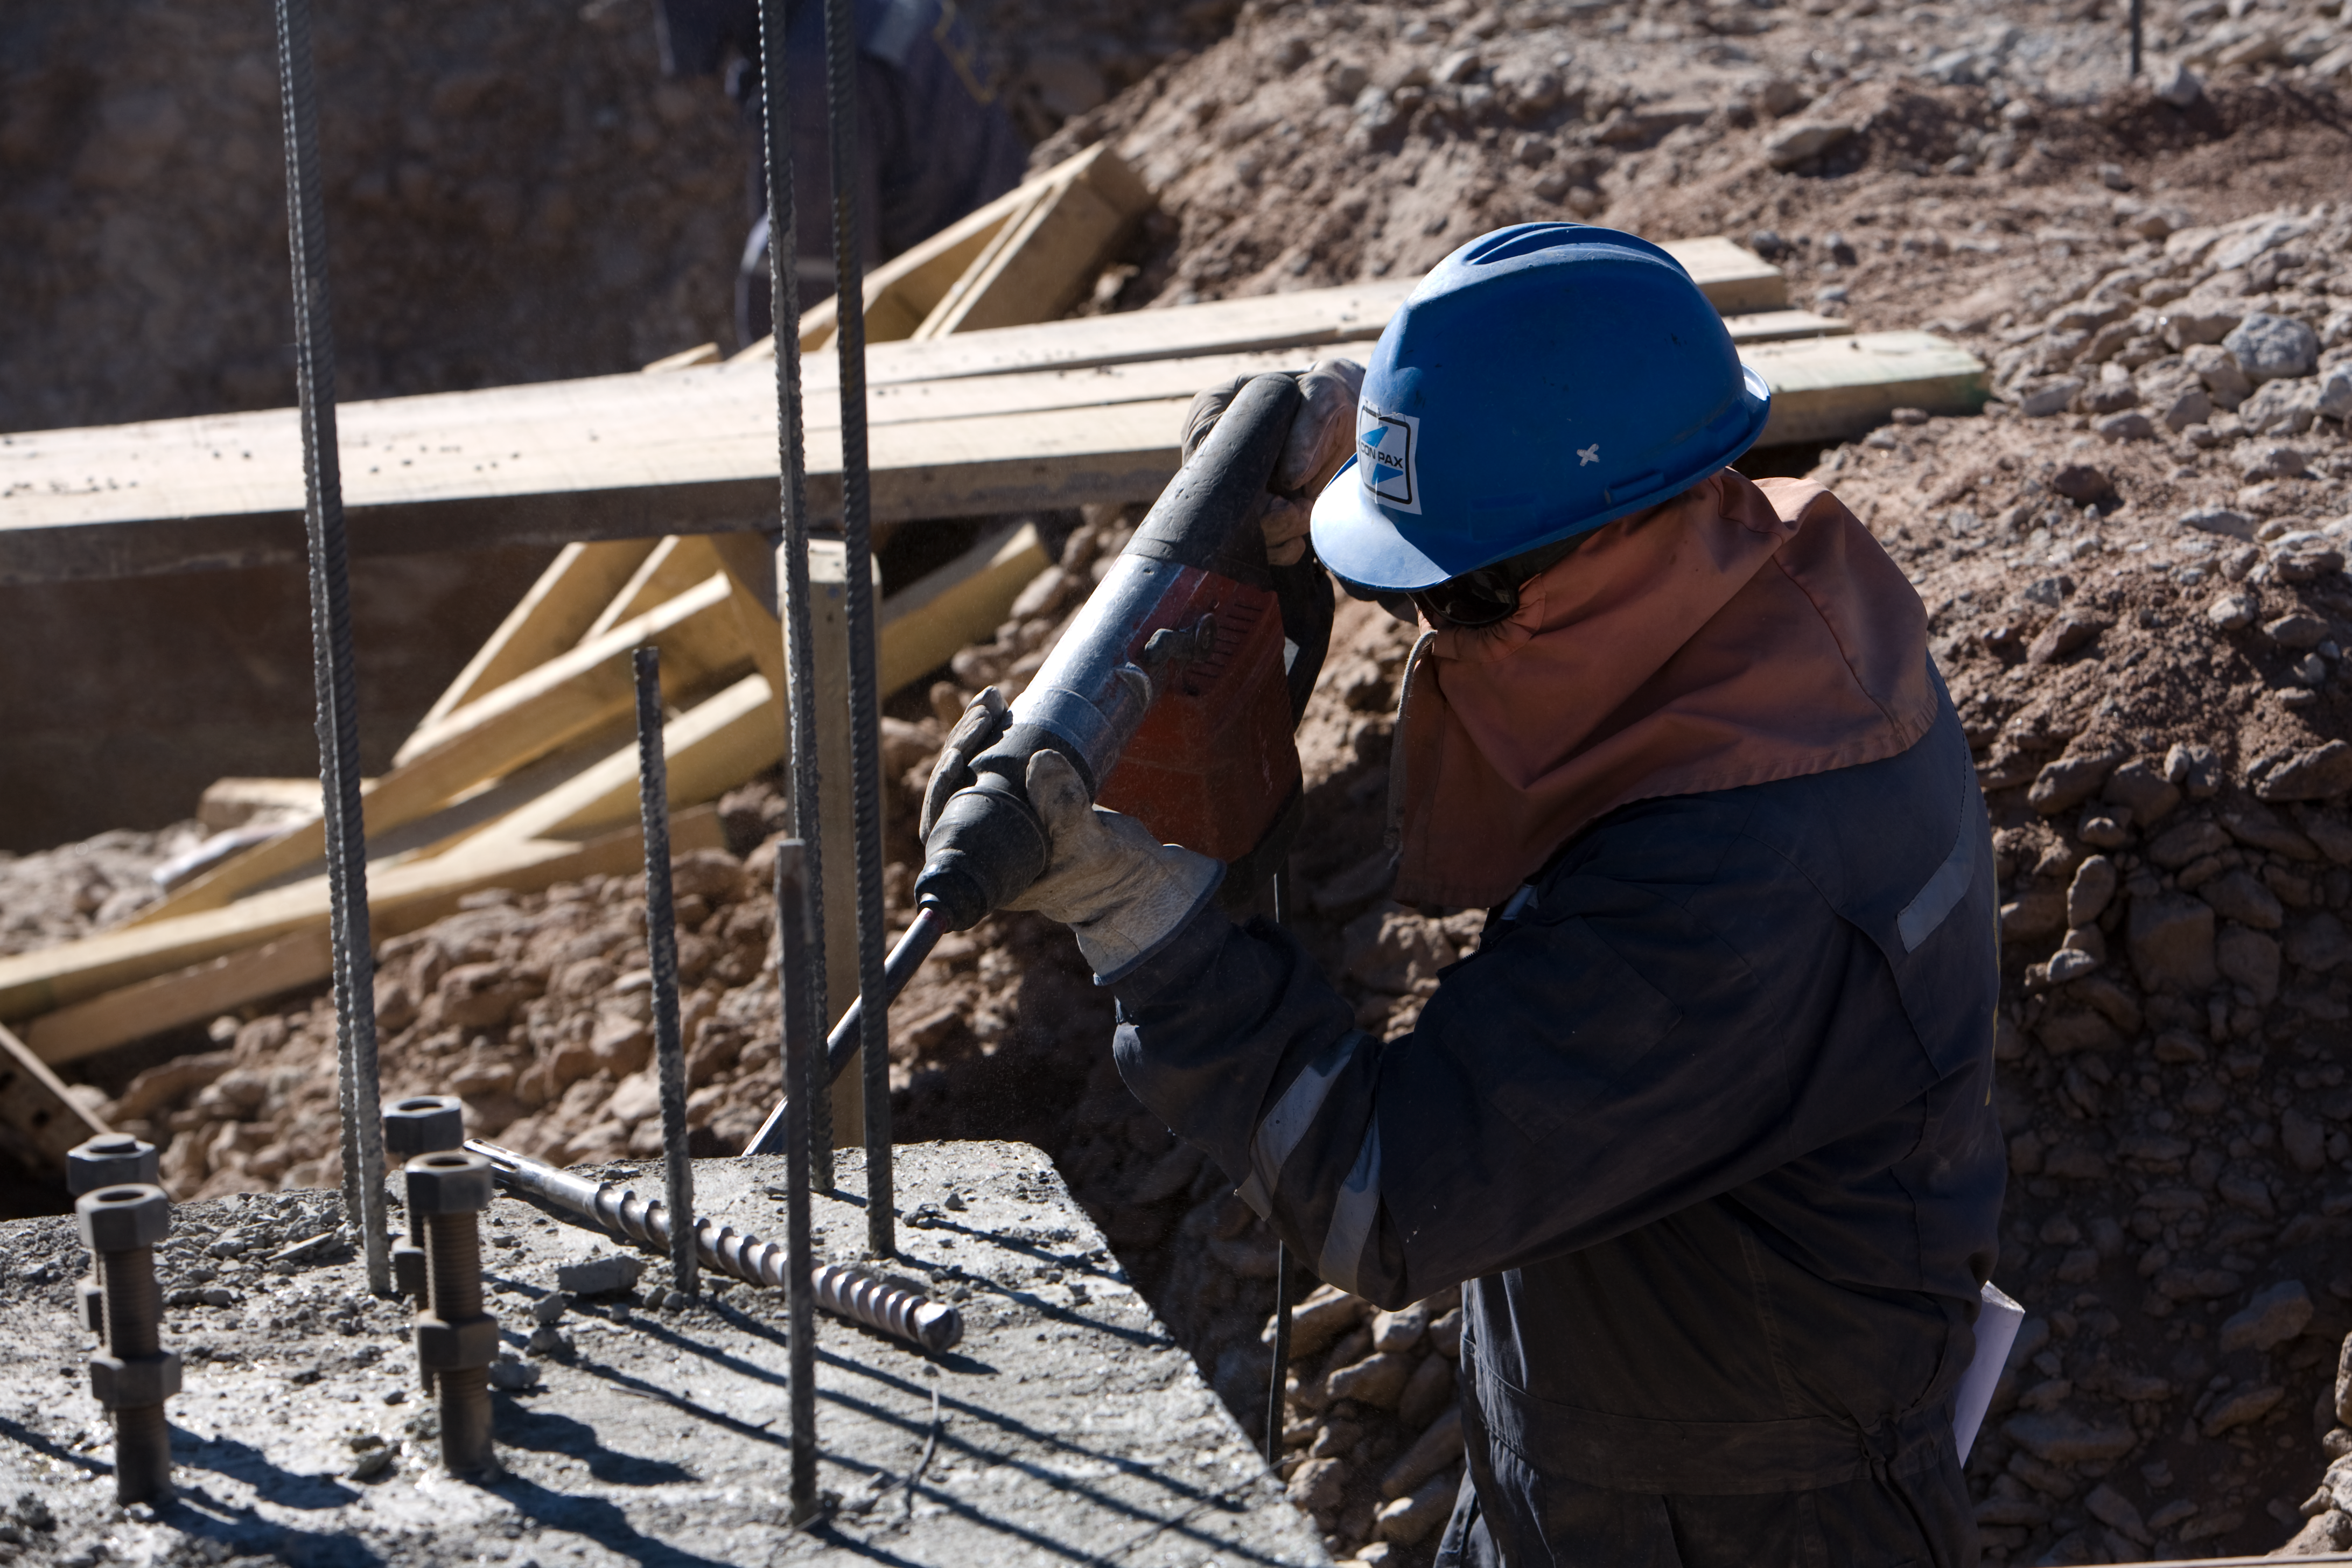

ALMA AOS construction on Chajnantor

Construction of the ALMA AOS on Chajnantor, at 5000m altitude.

Credit: ALMA (ESO/NAOJ/NRAO)/H. Heyer (ESO)